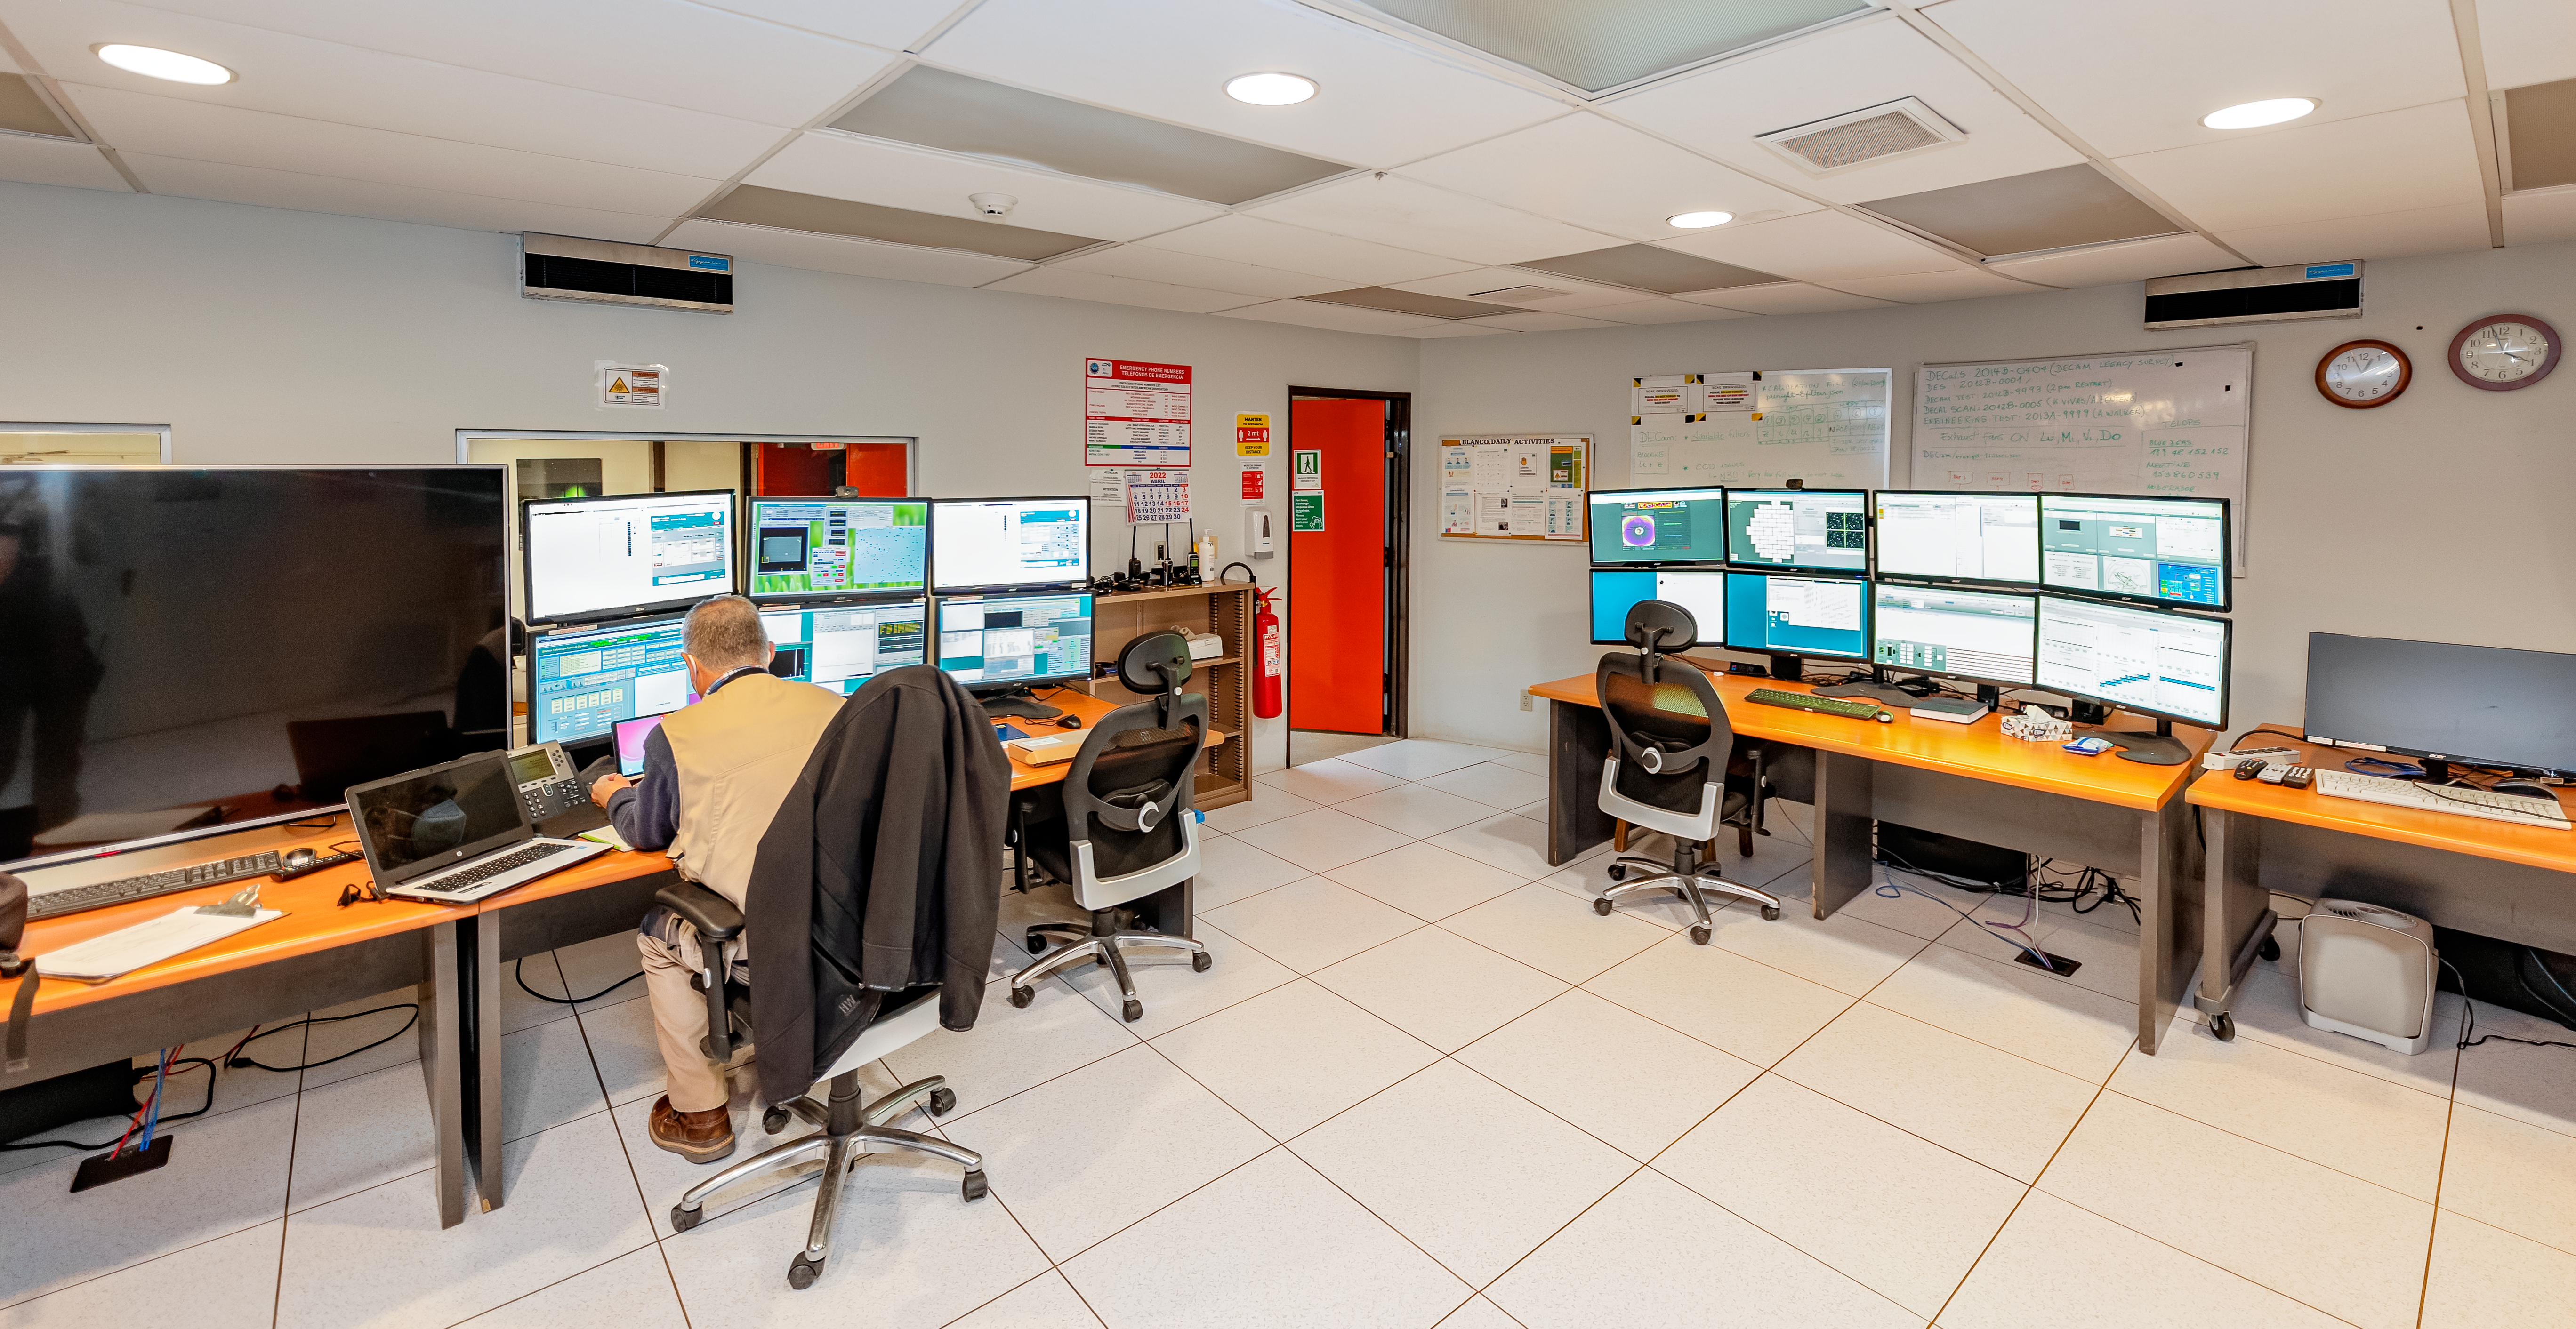

Víctor M. Blanco 4-meter Telescope Control Room

Víctor M. Blanco 4-meter Telescope control room at Cerro Tololo Inter-American Observatory in Chile.

Credit: CTIO/NOIRLab/NSF/AURA/ T. Slovinský